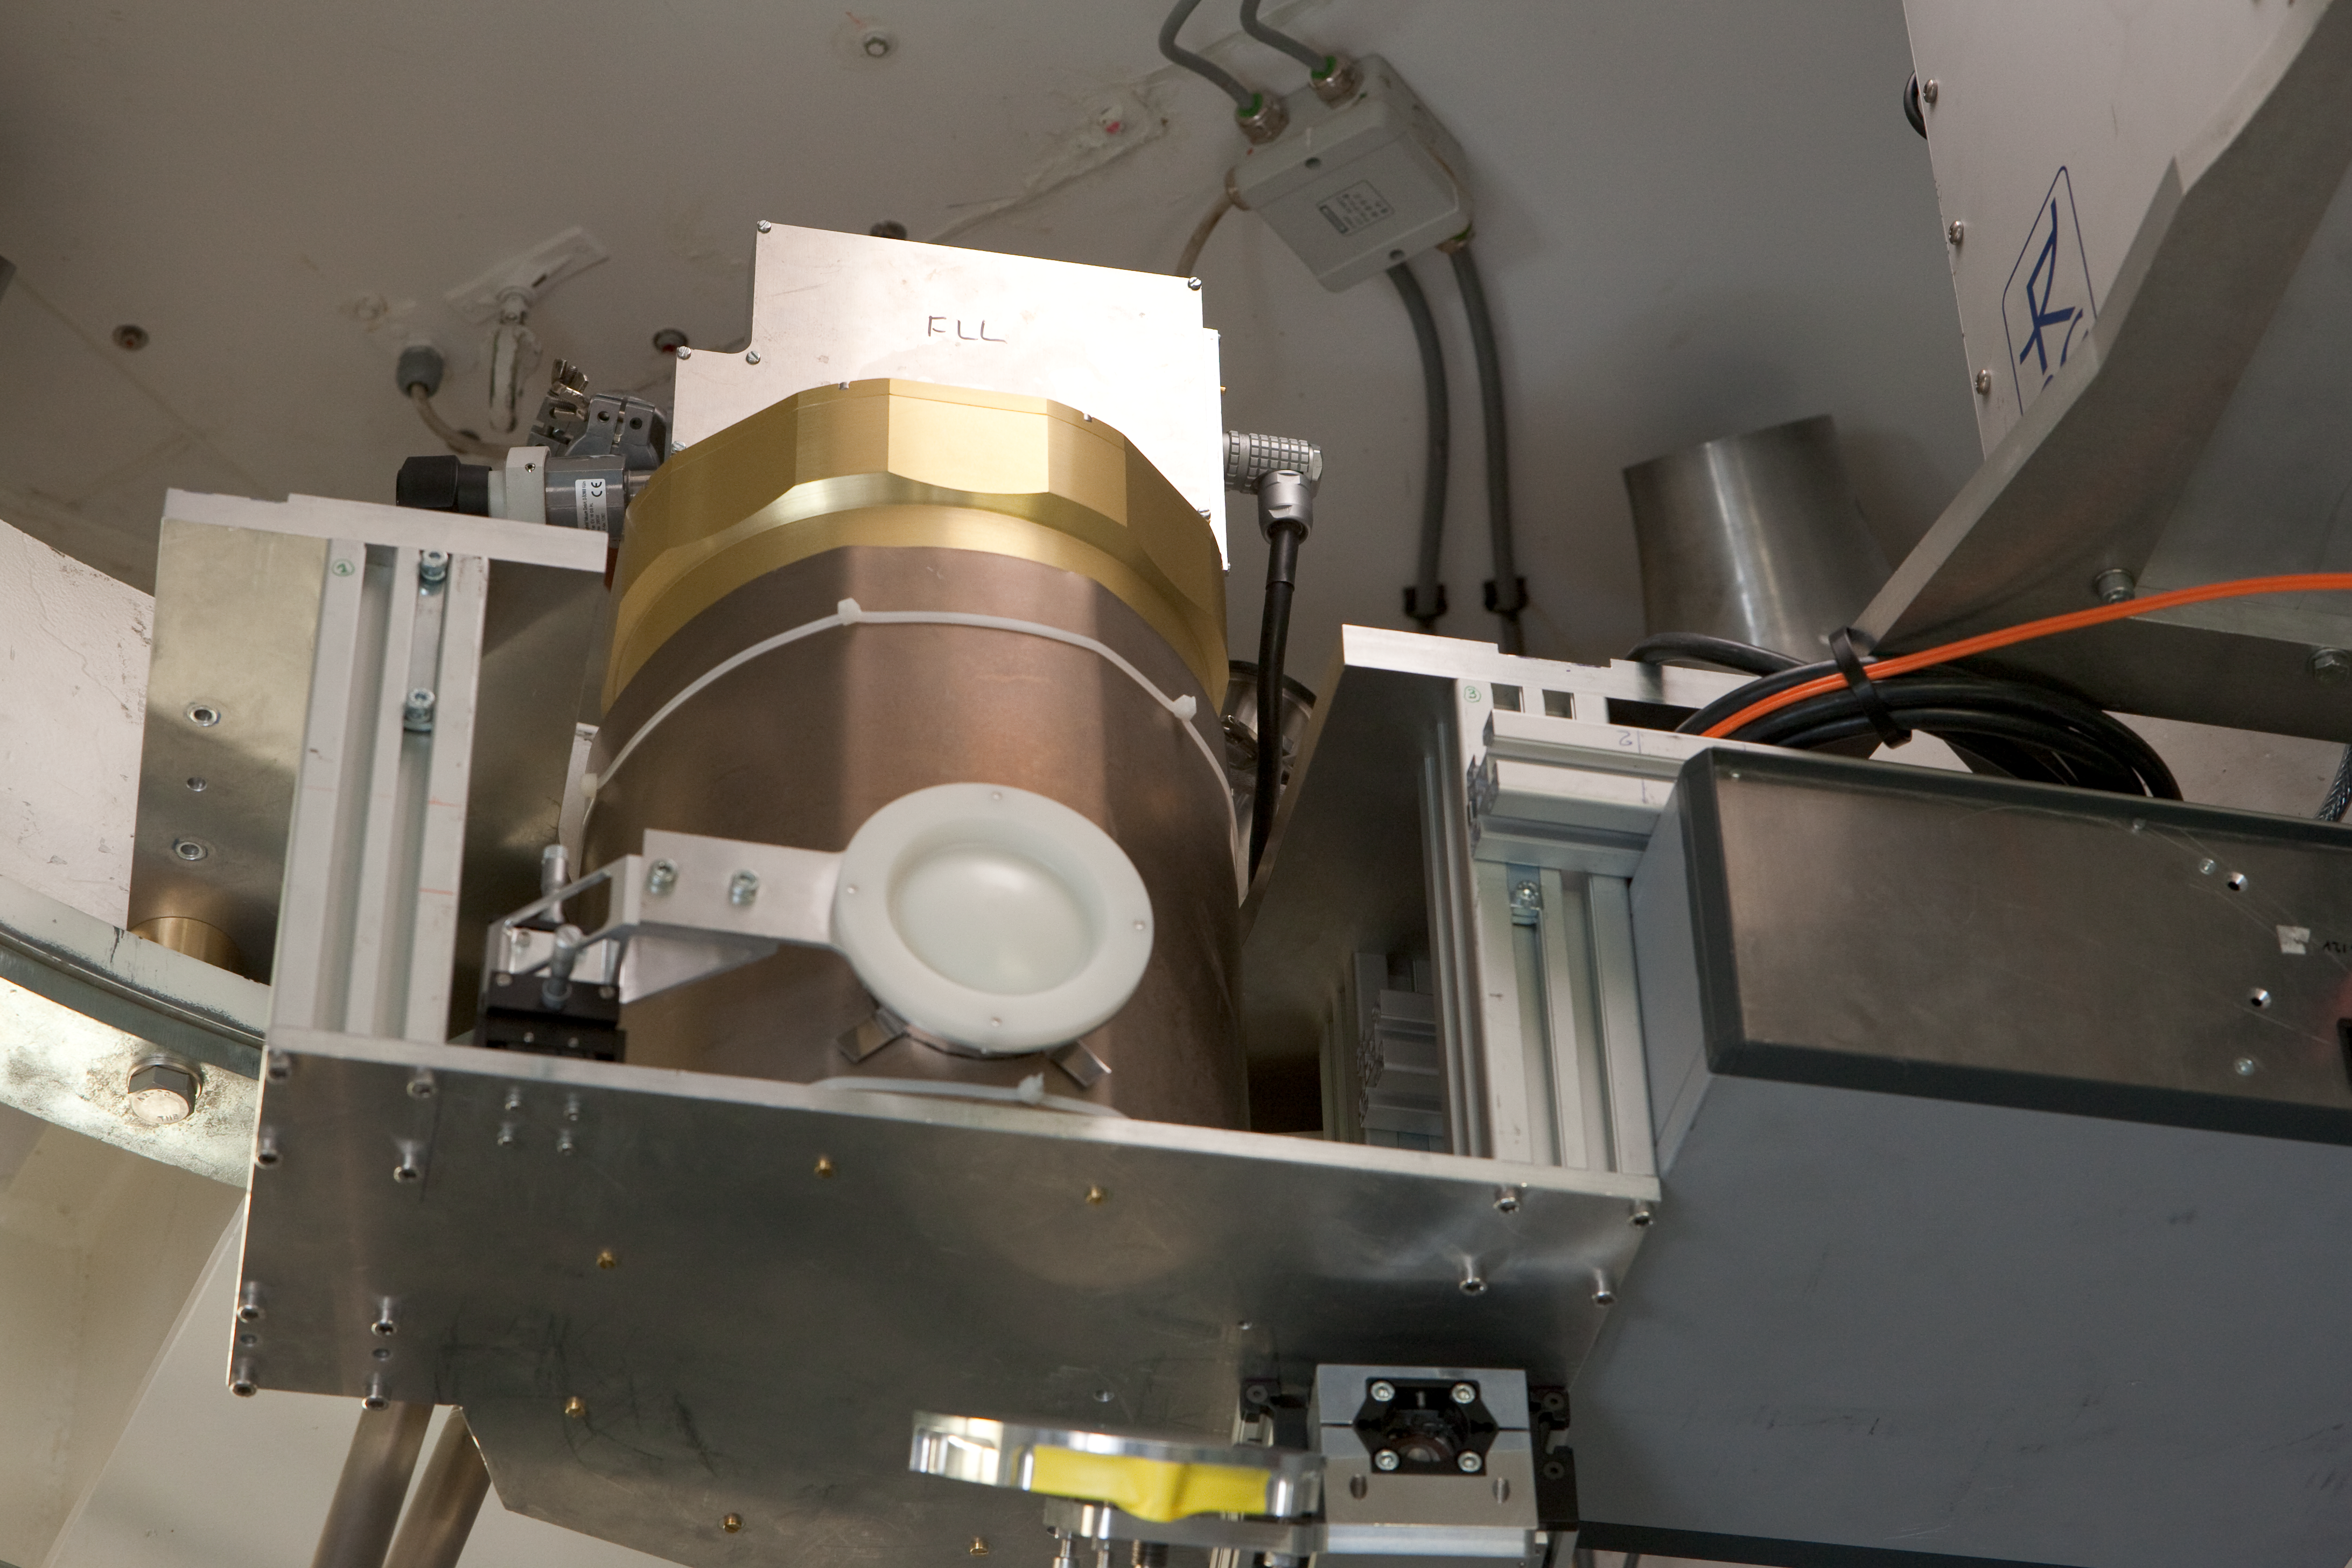

SABOCA

The SABOCA (Submillimetre APEX Bolometer Camera) instrument at APEX. This image was obtained in March 2009.

Credit: ESO